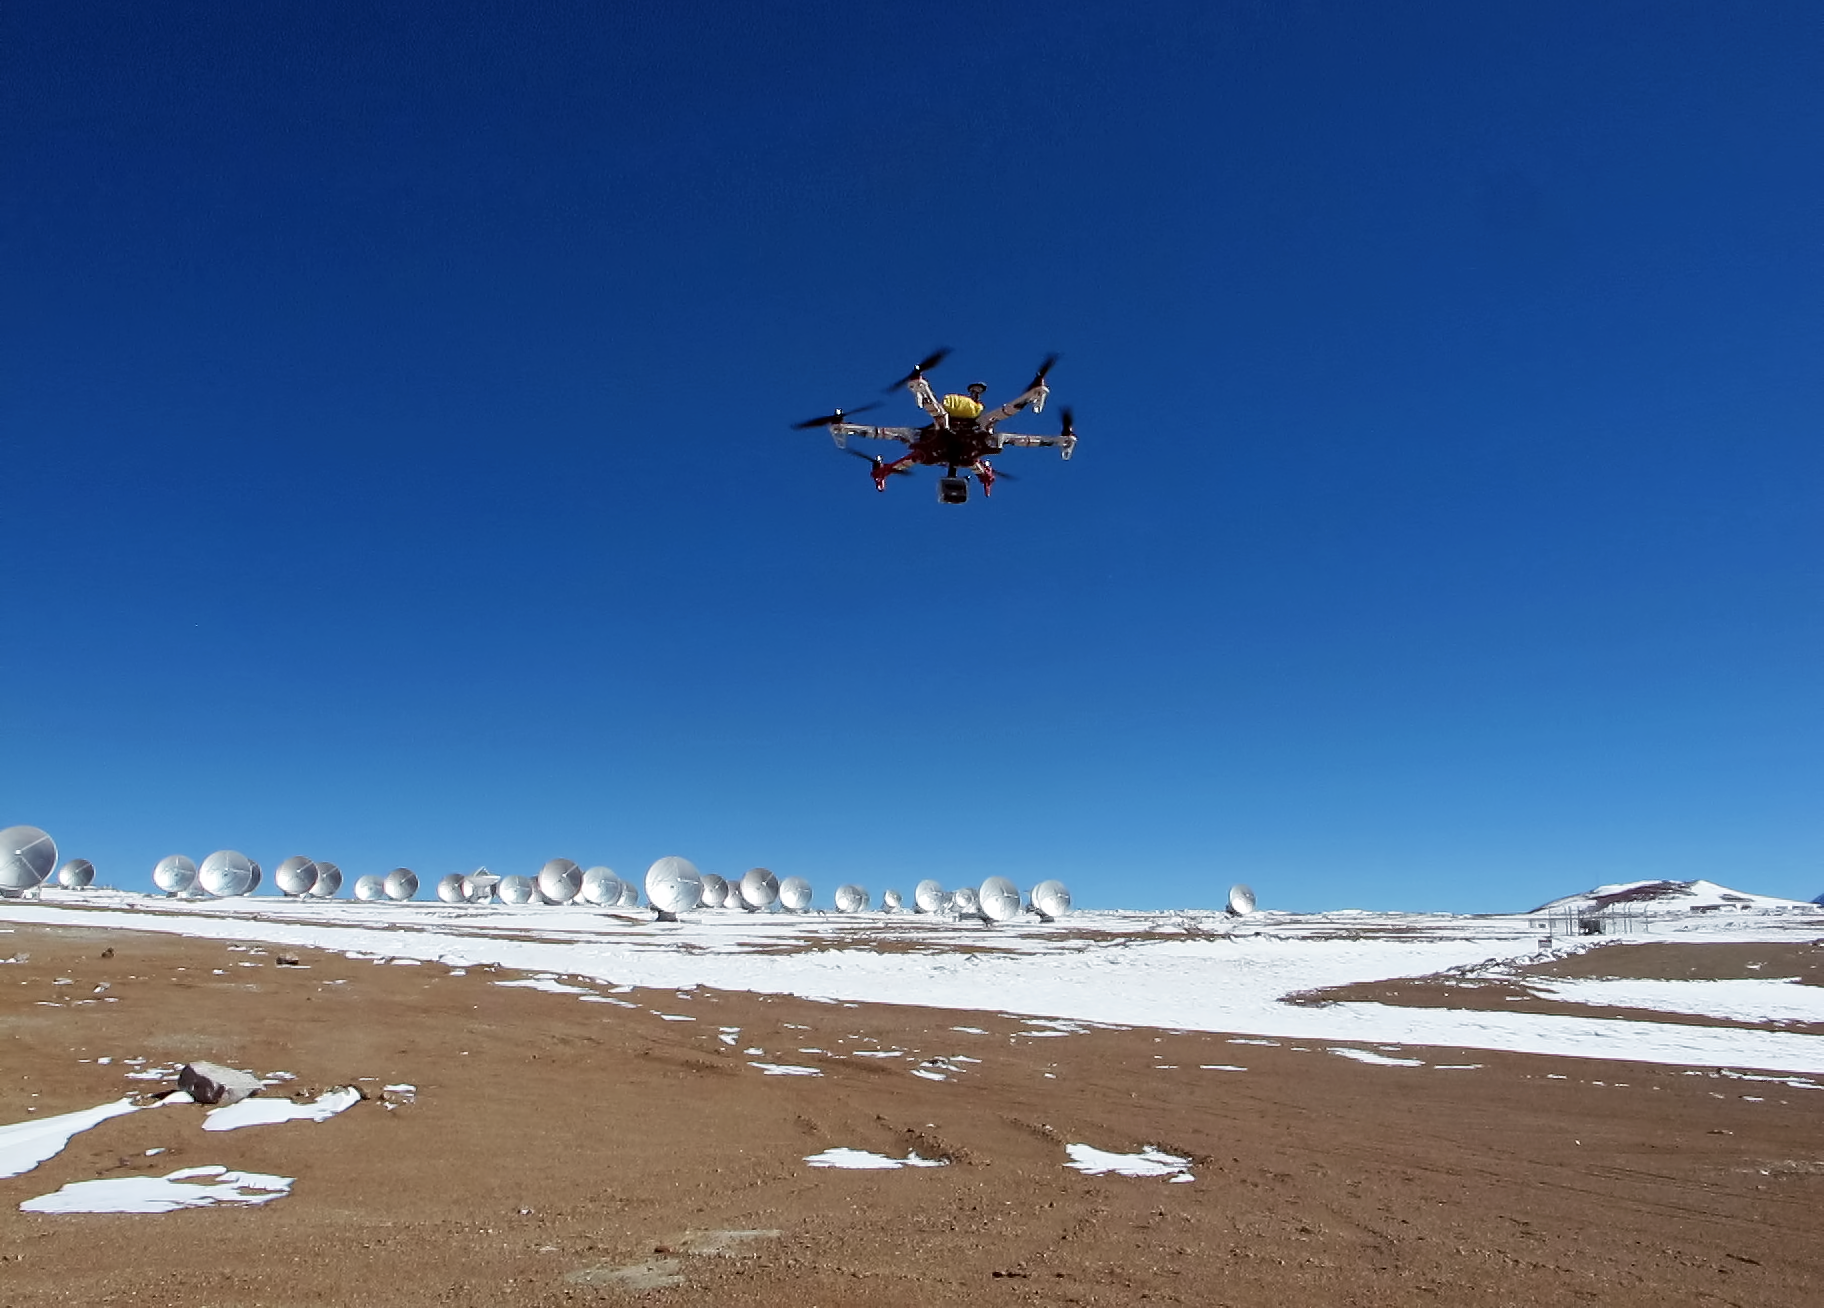

The hexacopter

This strange looking contraption is a hexacopter, installed with a camera, which can be used for radio-controlled aerial cinematography and photography. In the background the Atacama Large Millimeter/submillimeter Array (ALMA) sprawls out across the Chajnantor Plateau in Chile soon to be photographed from above.

Credit: ALMA (ESO/NAOJ/NRAO)